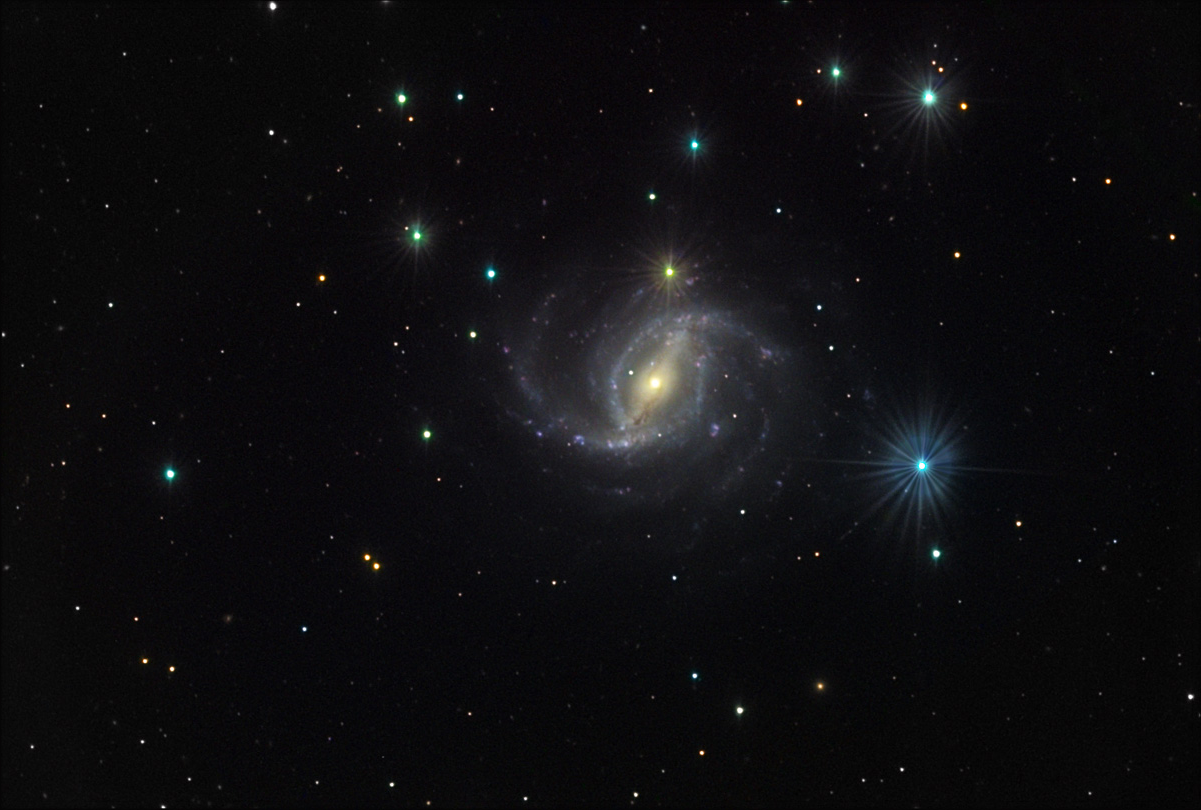

NGC 5921

This barred, face-on spiral galaxy is located in the constellation Serpens Caput.

This image was taken as part of Advanced Observing Program (AOP) program at Kitt Peak Visitor Center during 2014.

Credit: KPNO/NOIRLab/NSF/AURA/Adam Block